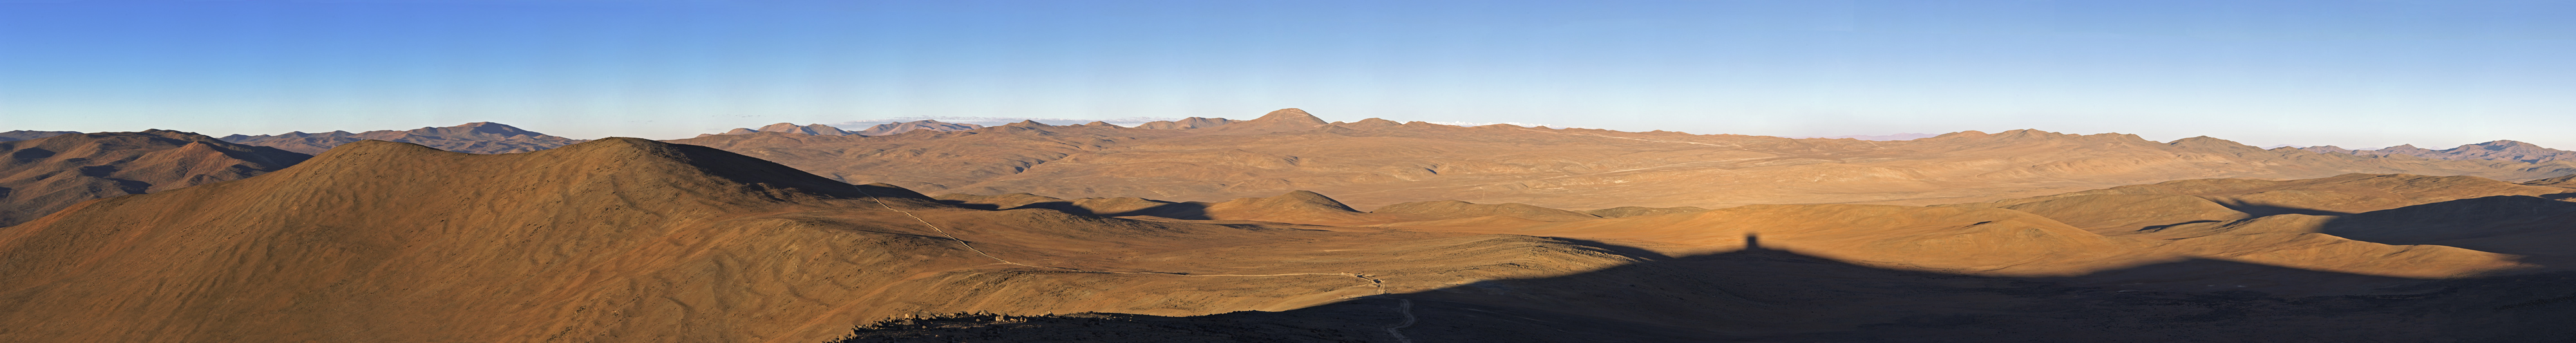

Panoramic view from Paranal

Wide panorama of the desert around the ESO Paranal Observatory, home of the Very Large Telescope (VLT), the world's most advanced ground-based facility for optical and near-infrared astronomy. On the horizon in the centre is the round peak of the 3046-metre Cerro Armazones, the selected site for the 40-metre-class Extremely Large Telescope (ELT). Cerro Armazones is located about 20 km east of Cerro Paranal. On the right is the shadow cast by the VISTA survey telescope, located on another peak near Cerro Paranal. Because of the exceptional quality and the dryness of the atmosphere, this area of the Chilean Atacama Desert offers excellent conditions for ground-based astronomy.

This photograph was taken by ESO Photo Ambassador Serge Brunier.

Credit: ESO